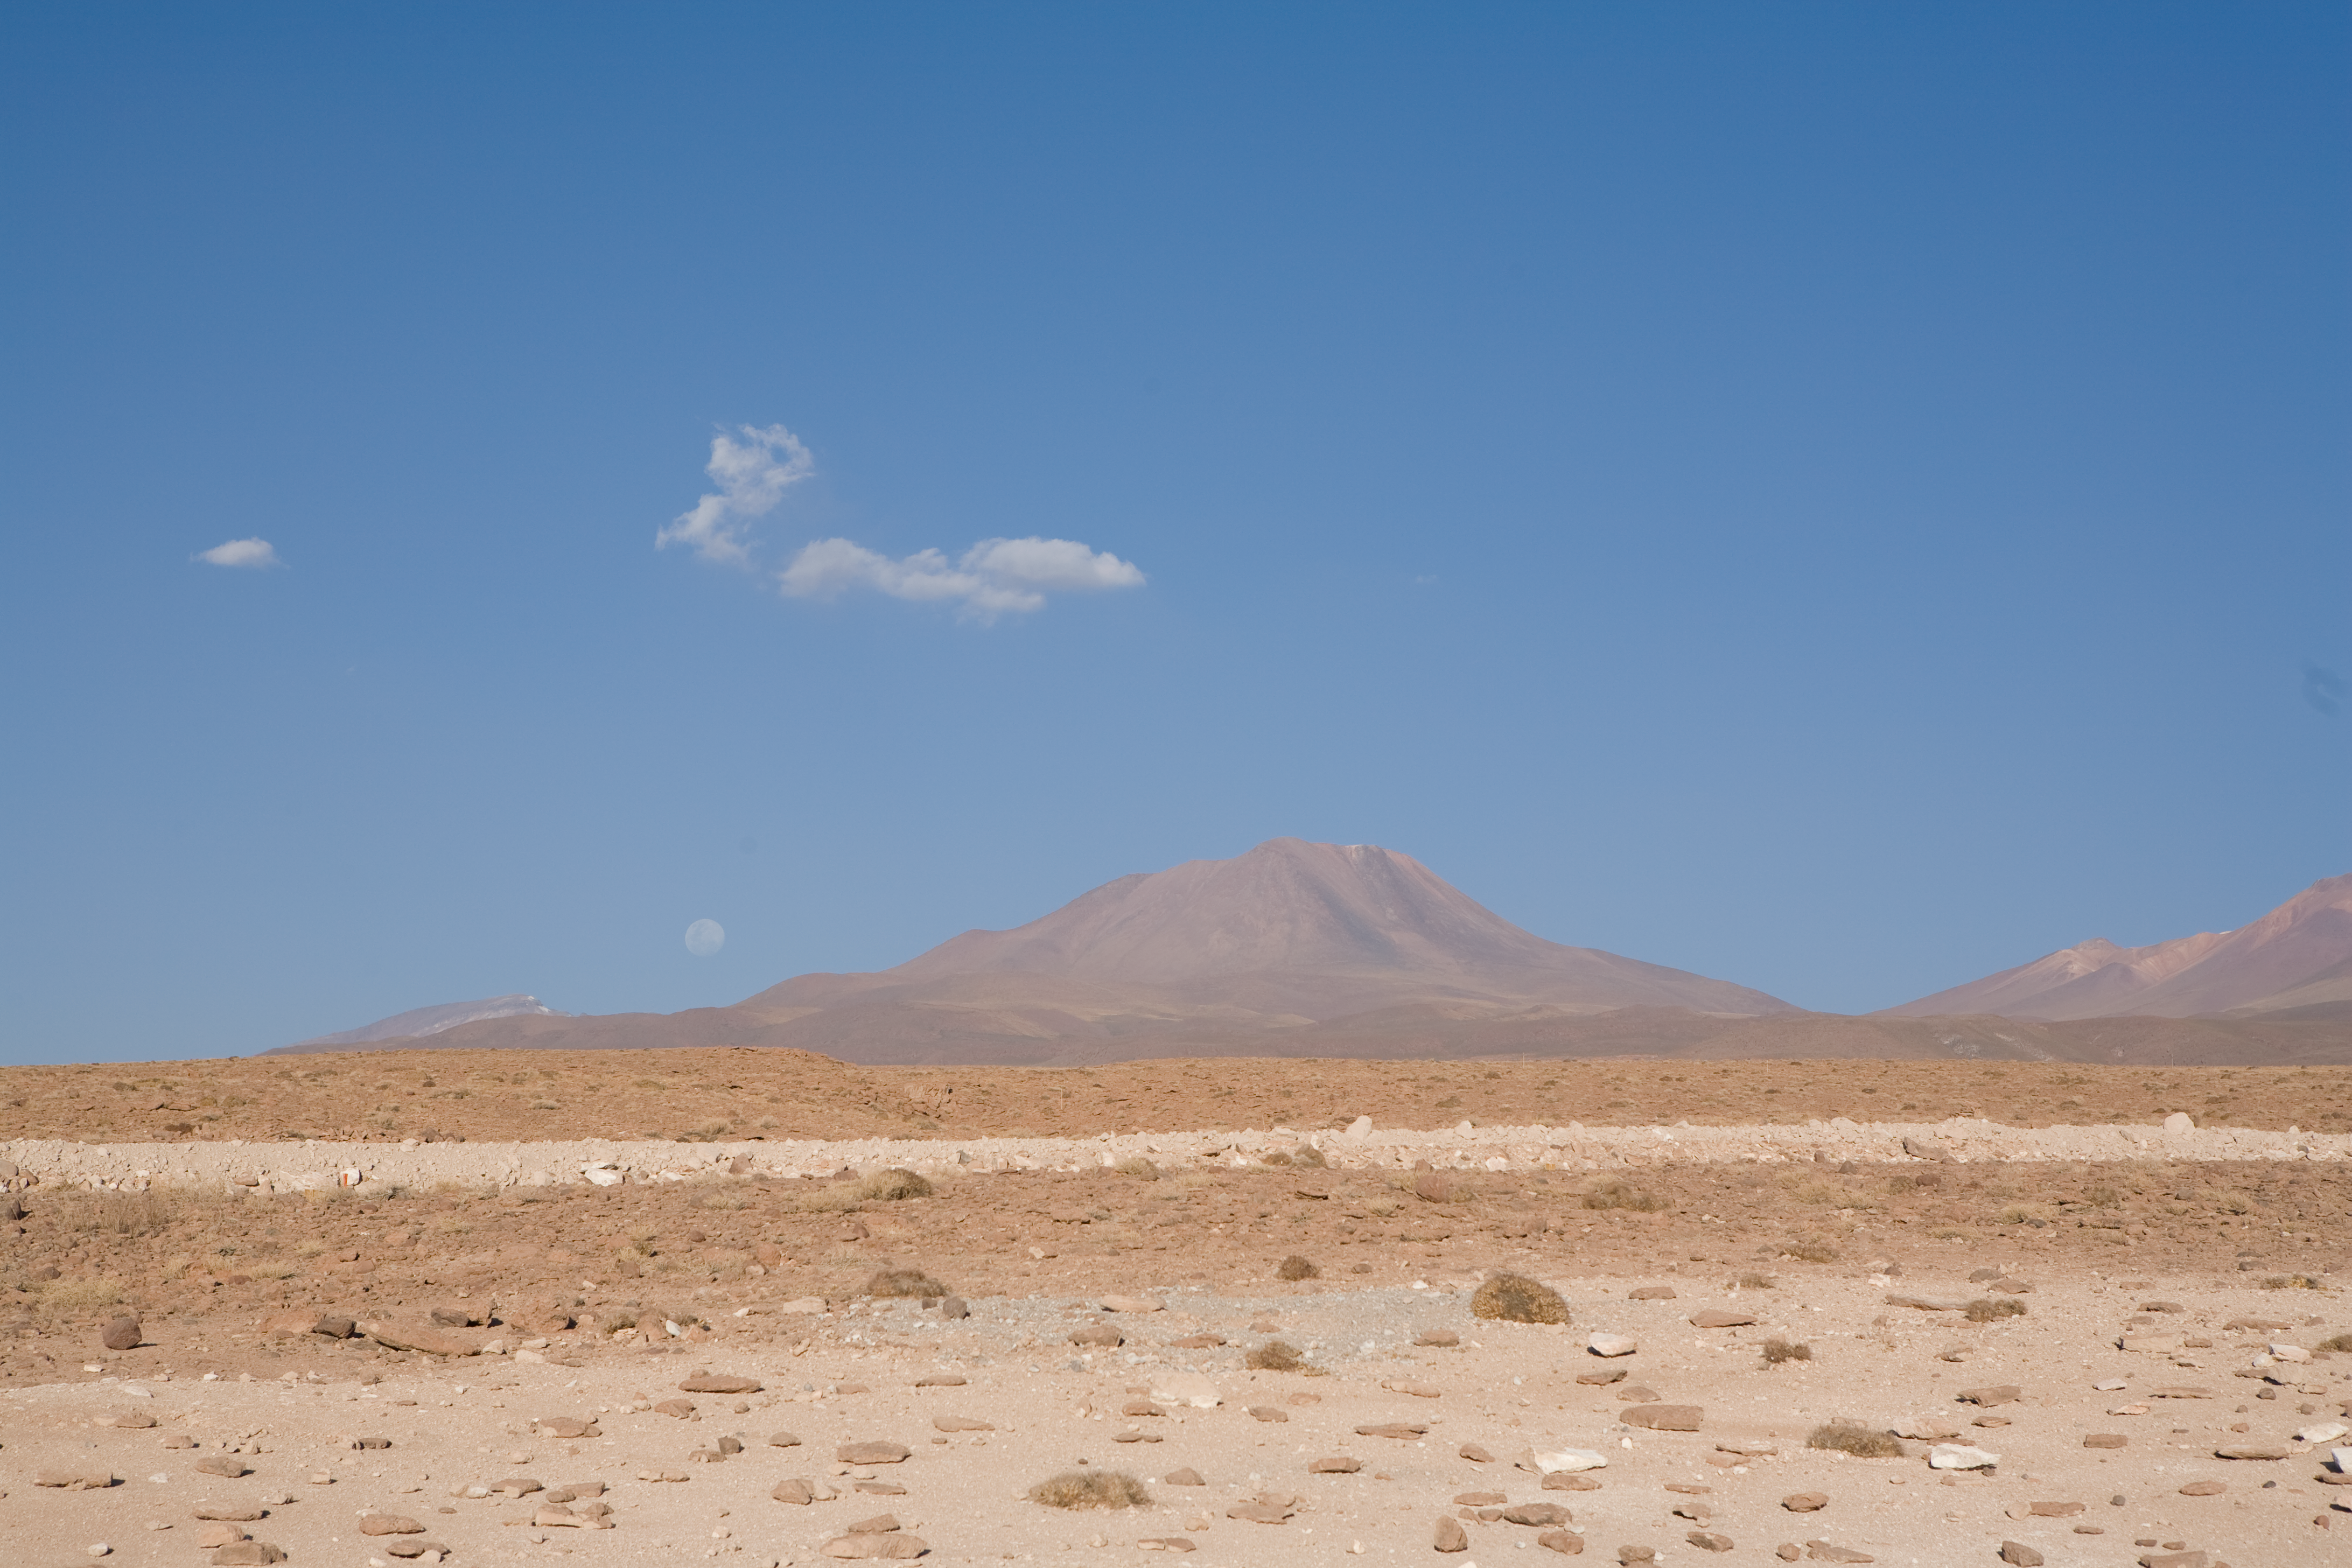

Chajnantor

Typical mountain at Chajnantor, in Chile. This image was taken in December 2005.

Credit: ALMA (ESO/NAOJ/NRAO)